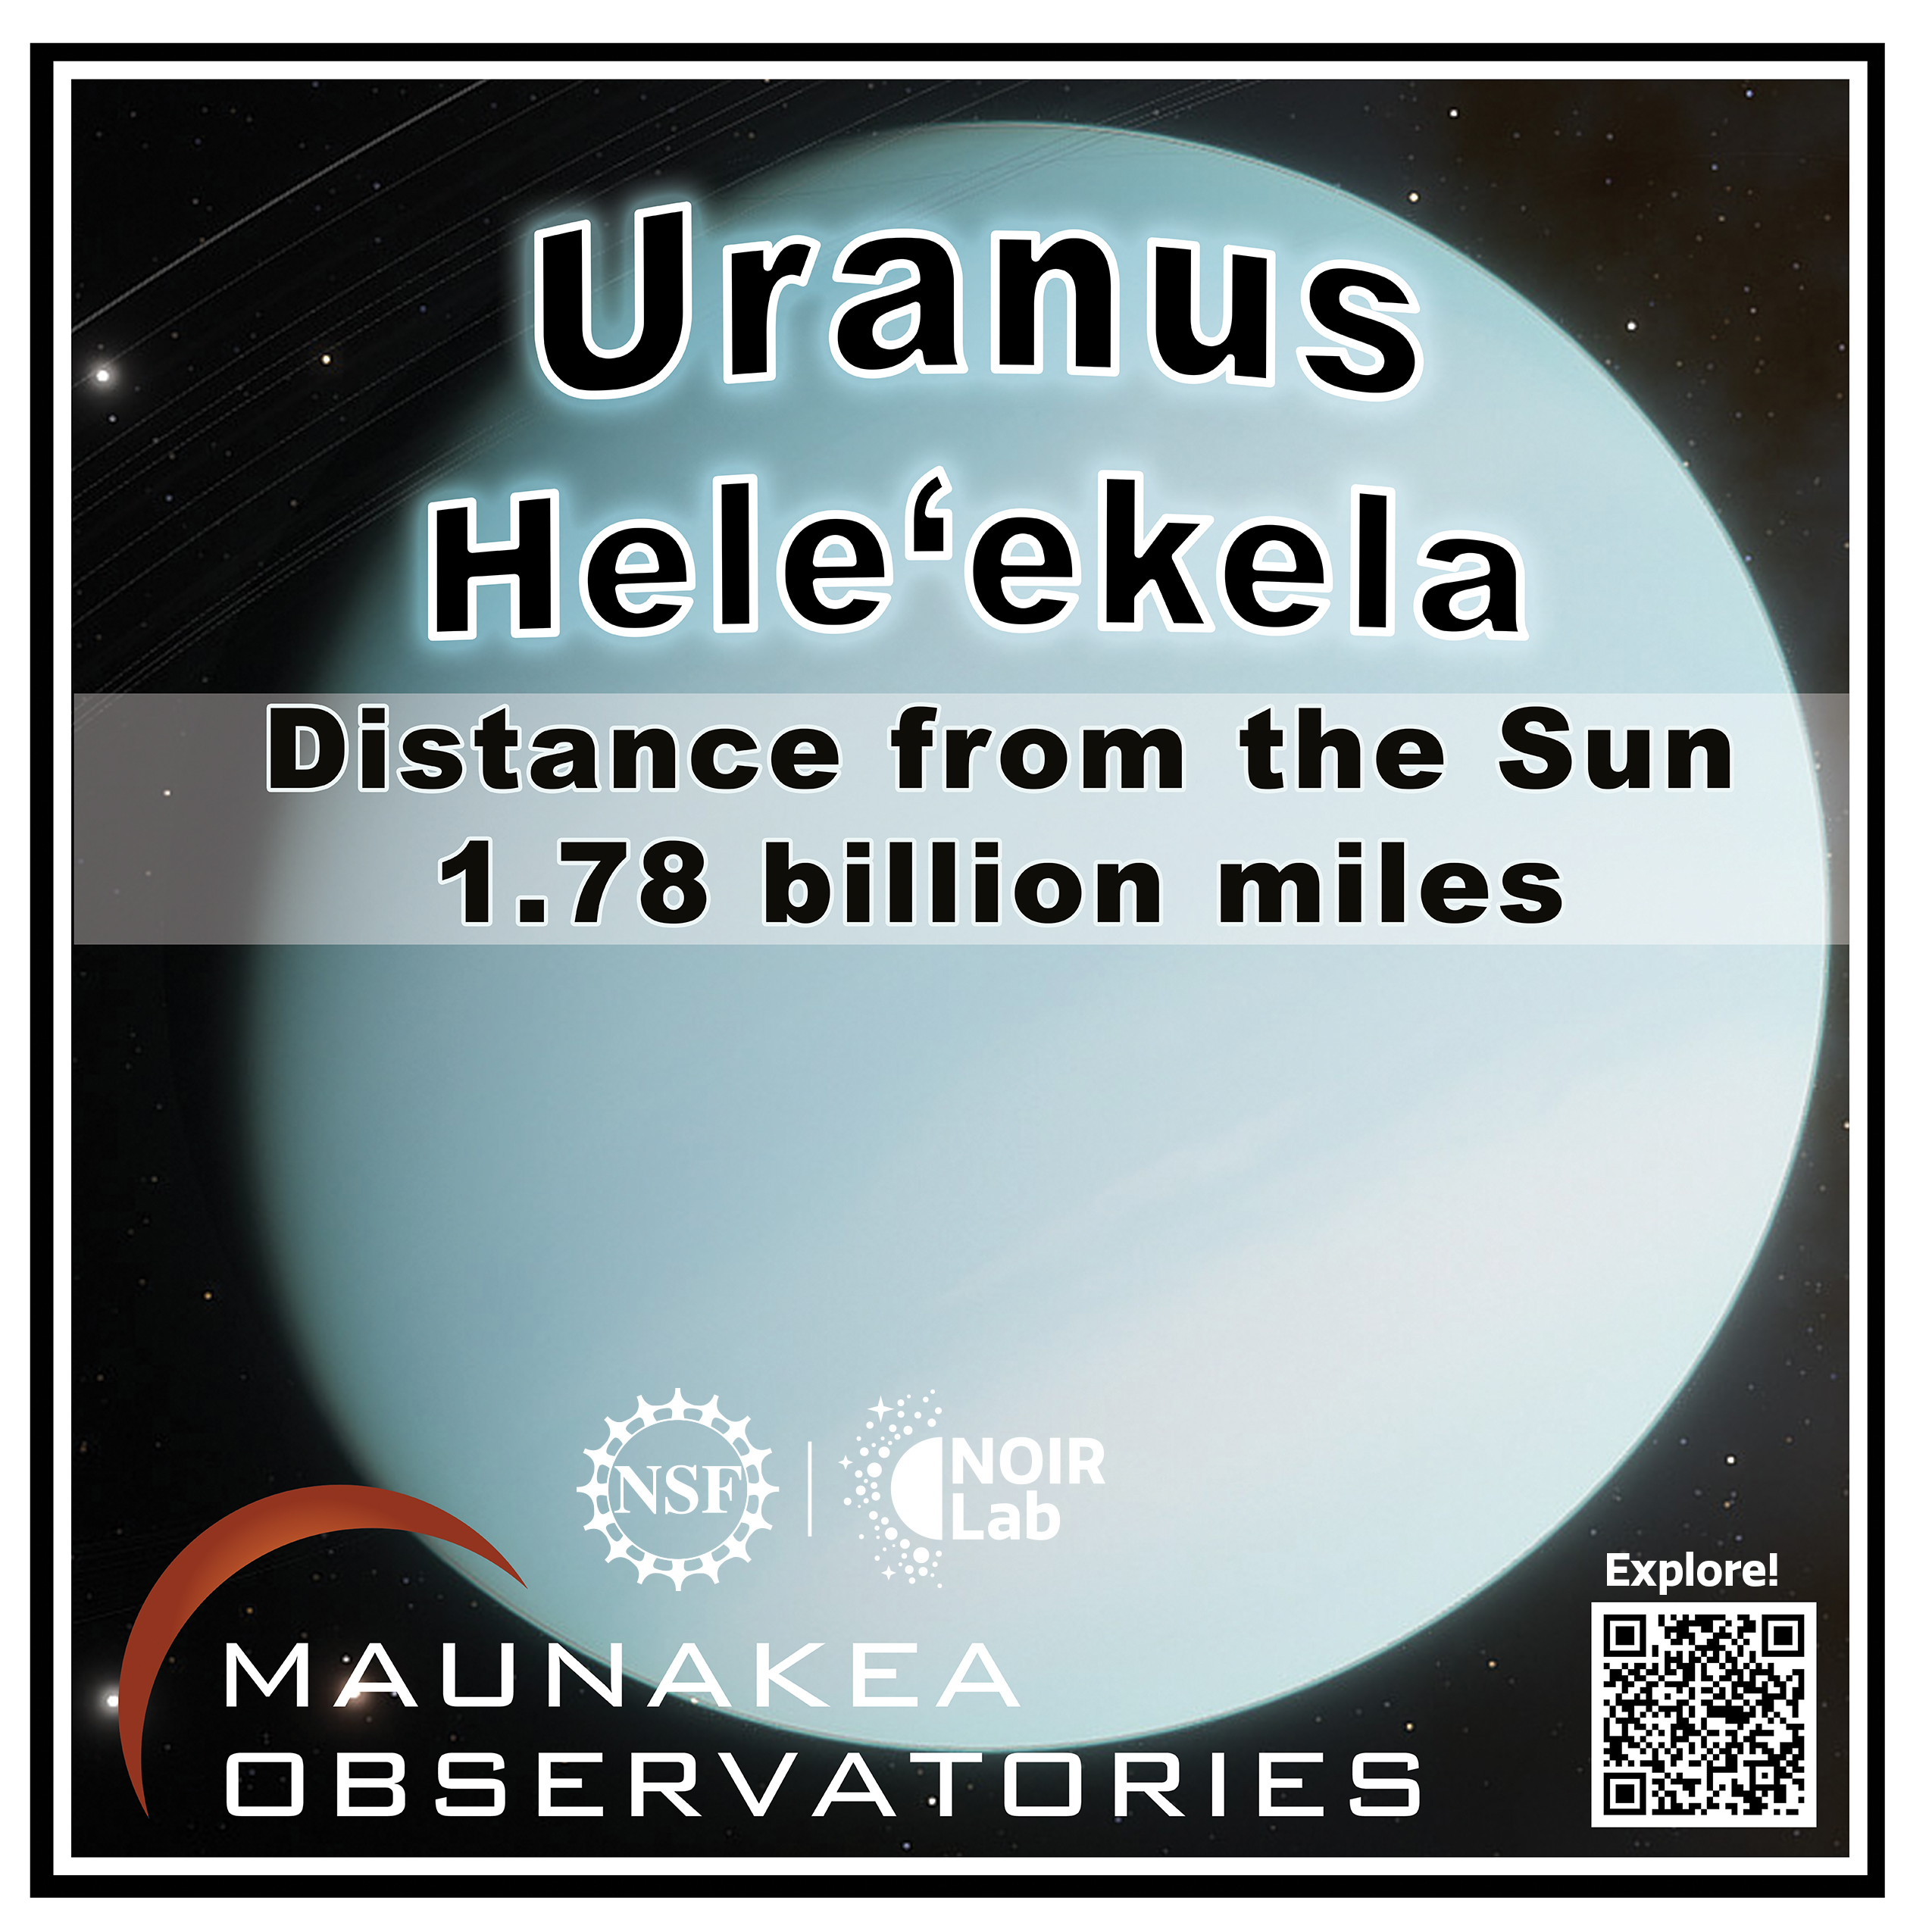

Solar System Walk Decal - Uranus

Credit: Maunakea Astronomy Outreach Committee